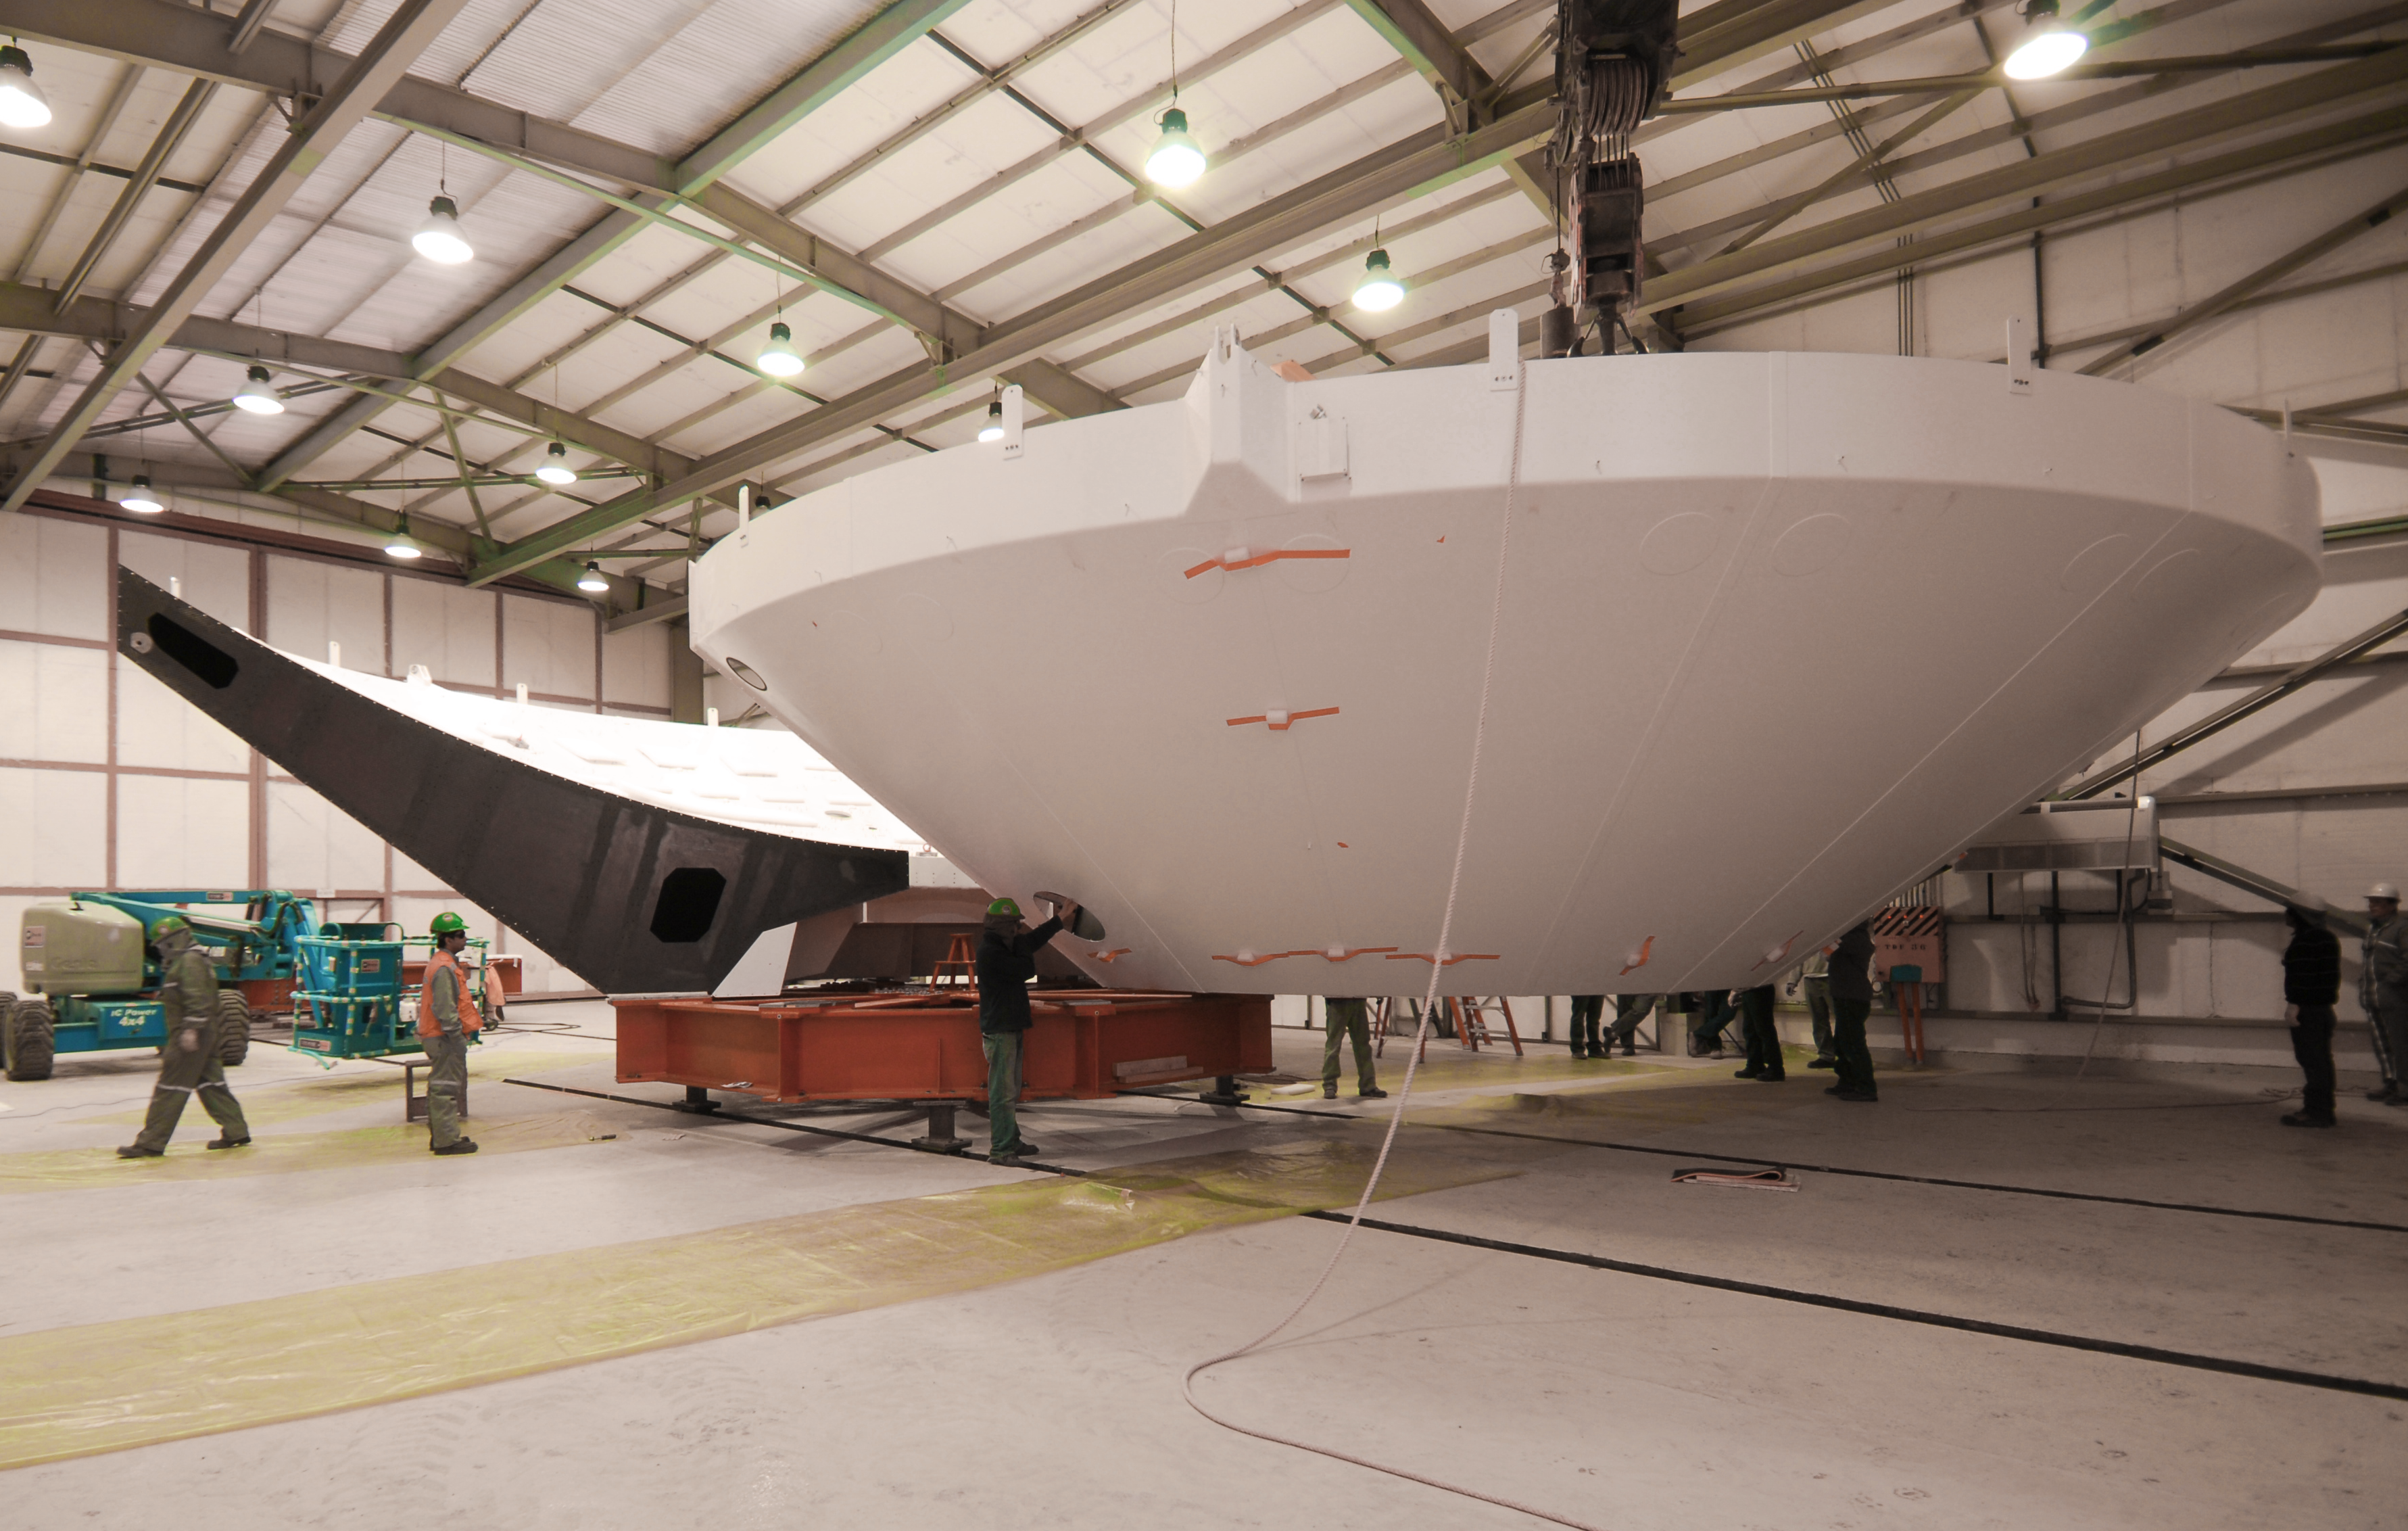

Assembly of the first backup structure

The first Backup Structure (BUS) for a European antenna is assembled at the ALMA Operations Support Facility (OSF). The BUS supports the dish, the collecting surface of the antenna. These structures, 12 metres in diameter each, are transported divided in two halves, which are joined later, as part of the assembly process. ALMA is initially composed of a main array of fifty 12-metre antennas and an additional compact array of four 12-metre and twelve 7-metre antennas, to observe the Universe at millimetre and submillimetre wavelengths. ALMA is currently under construction at 5000 metres altitude on the Chajnantor plateau, in the Chilean Andes.

Credit: ALMA (ESO/NAOJ/NRAO)/S. Stanghellini (ESO)